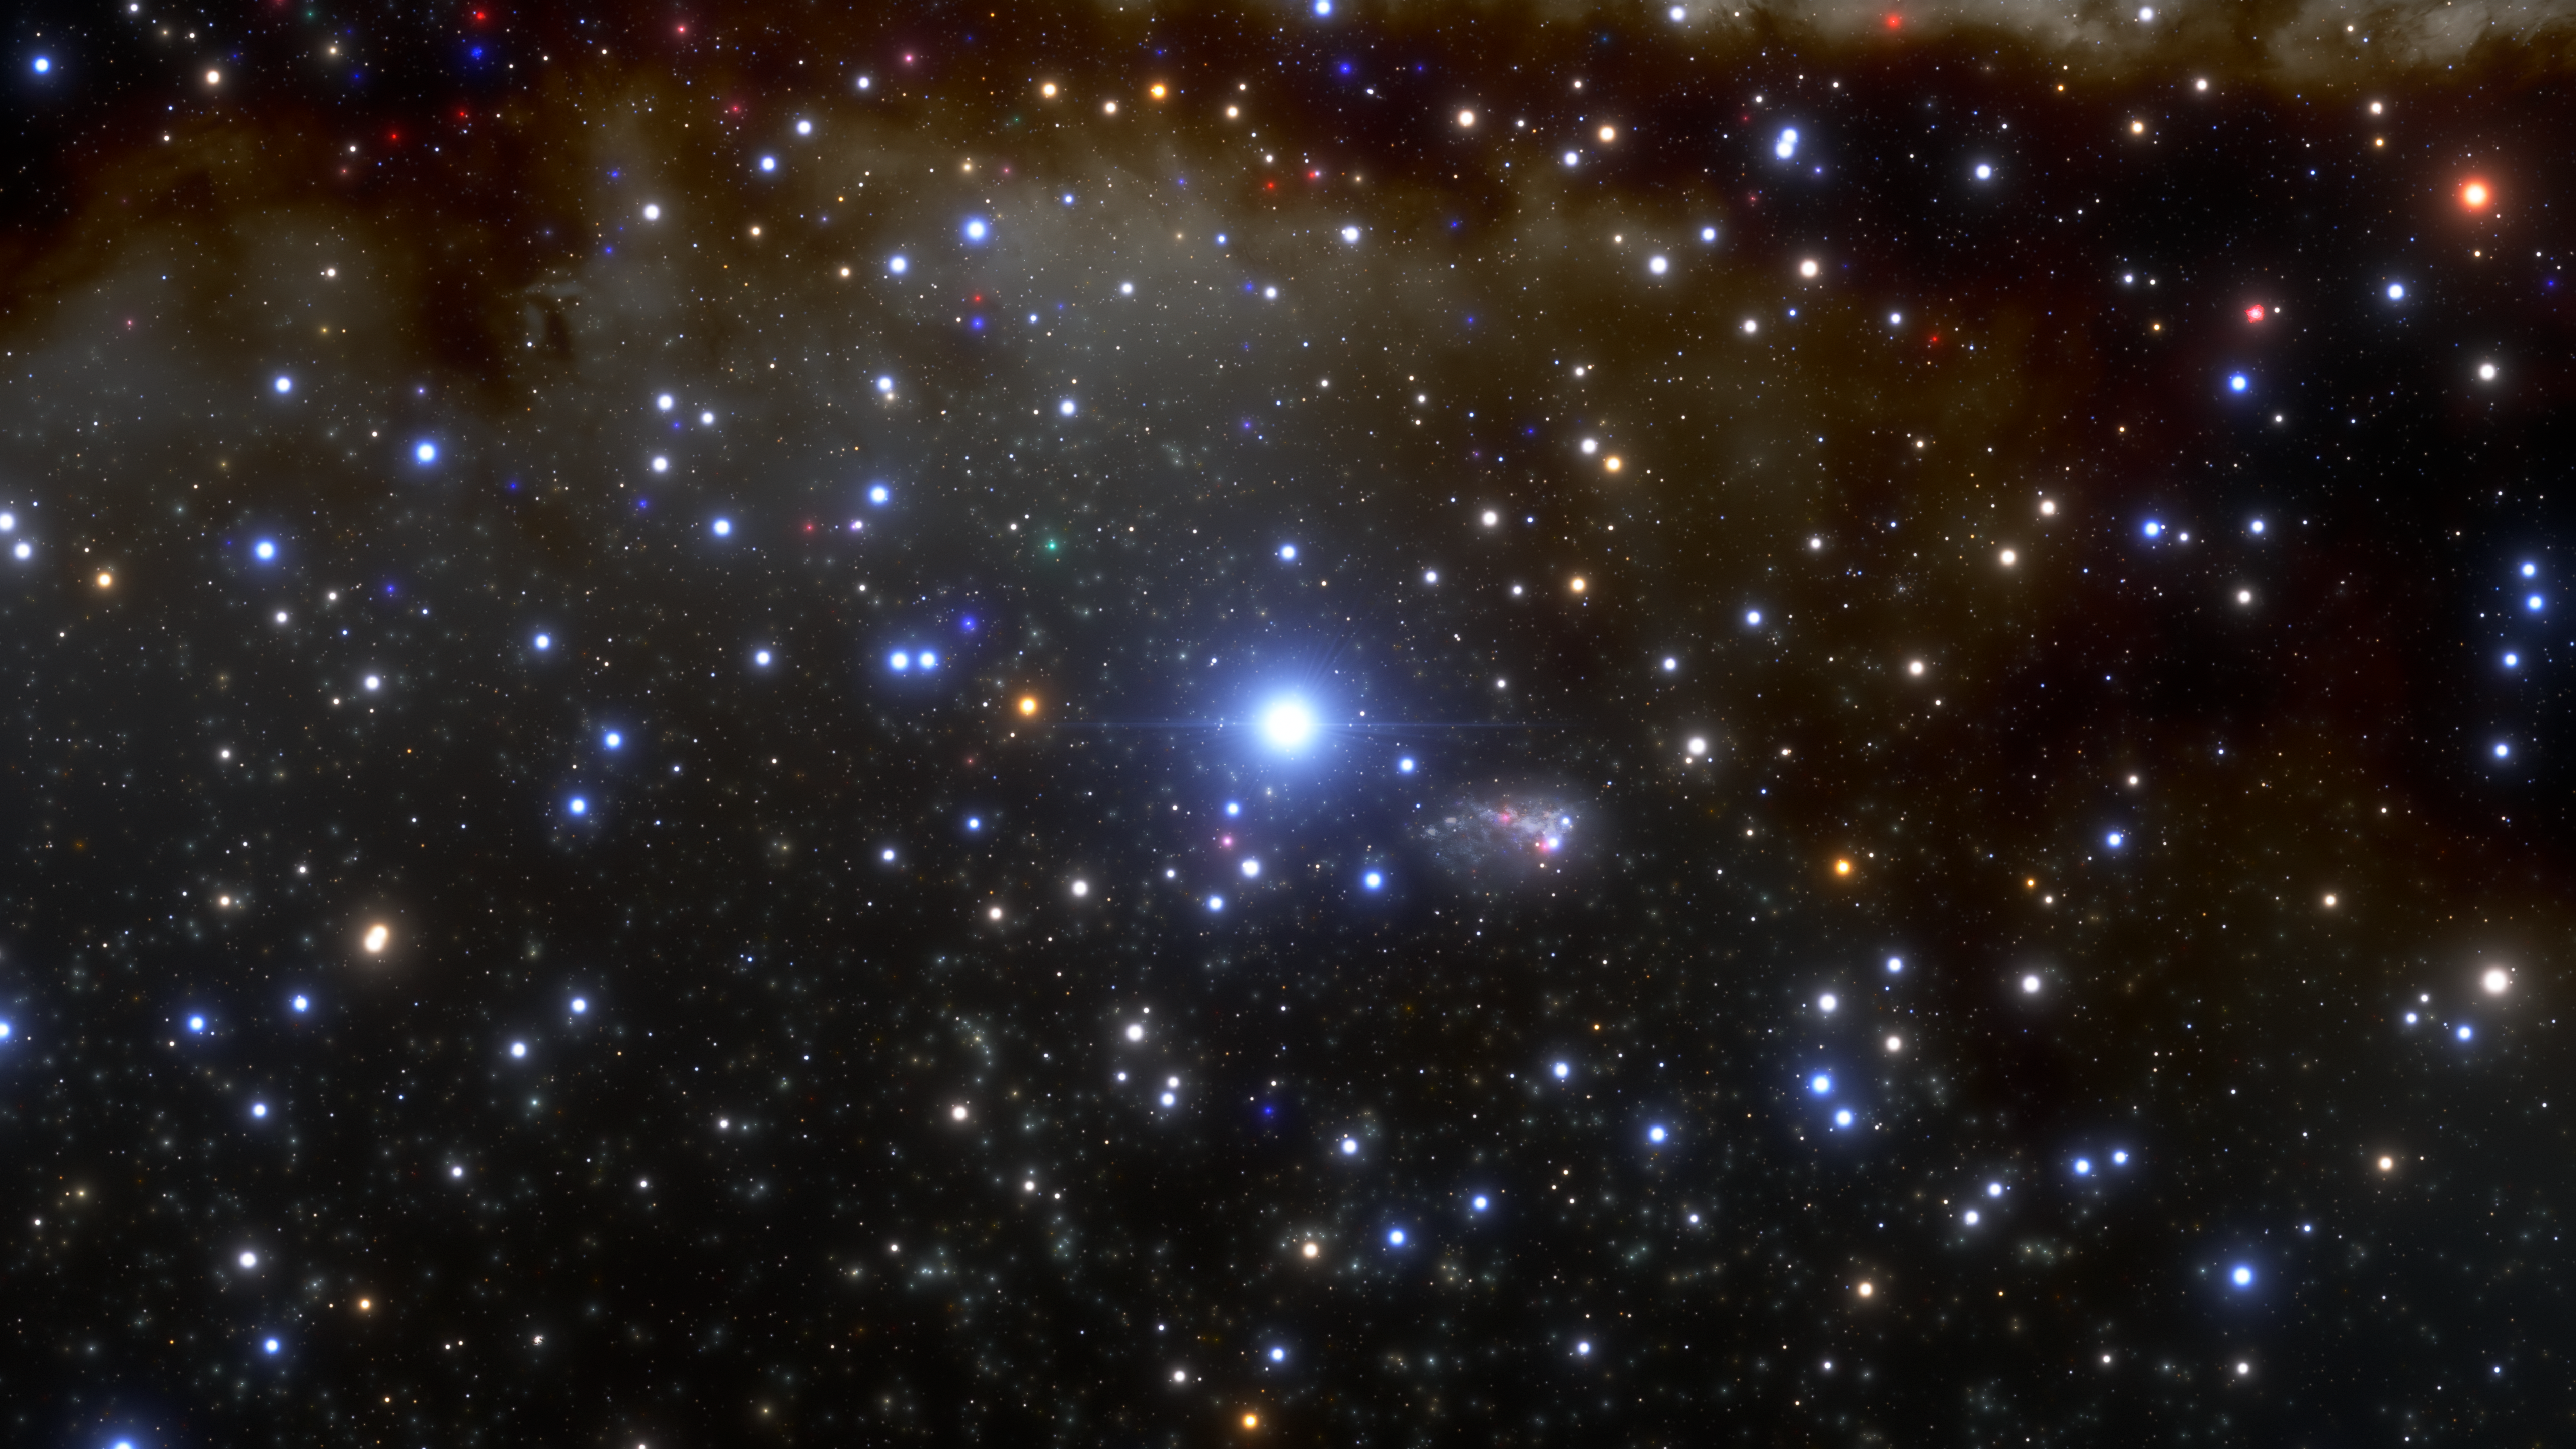

Illustration of Largest Known Star in the Universe

This is an illustration of R136a1, the largest known star in the Universe, which resides inside the Tarantula Nebula in the Large Magellanic Cloud. By harnessing the capabilities of the 8.1-meter Gemini South telescope in Chile, a team of astronomers has obtained the sharpest image ever of this colossal star.

Credit: NOIRLab/NSF/AURA/J. da Silva/Spaceengine